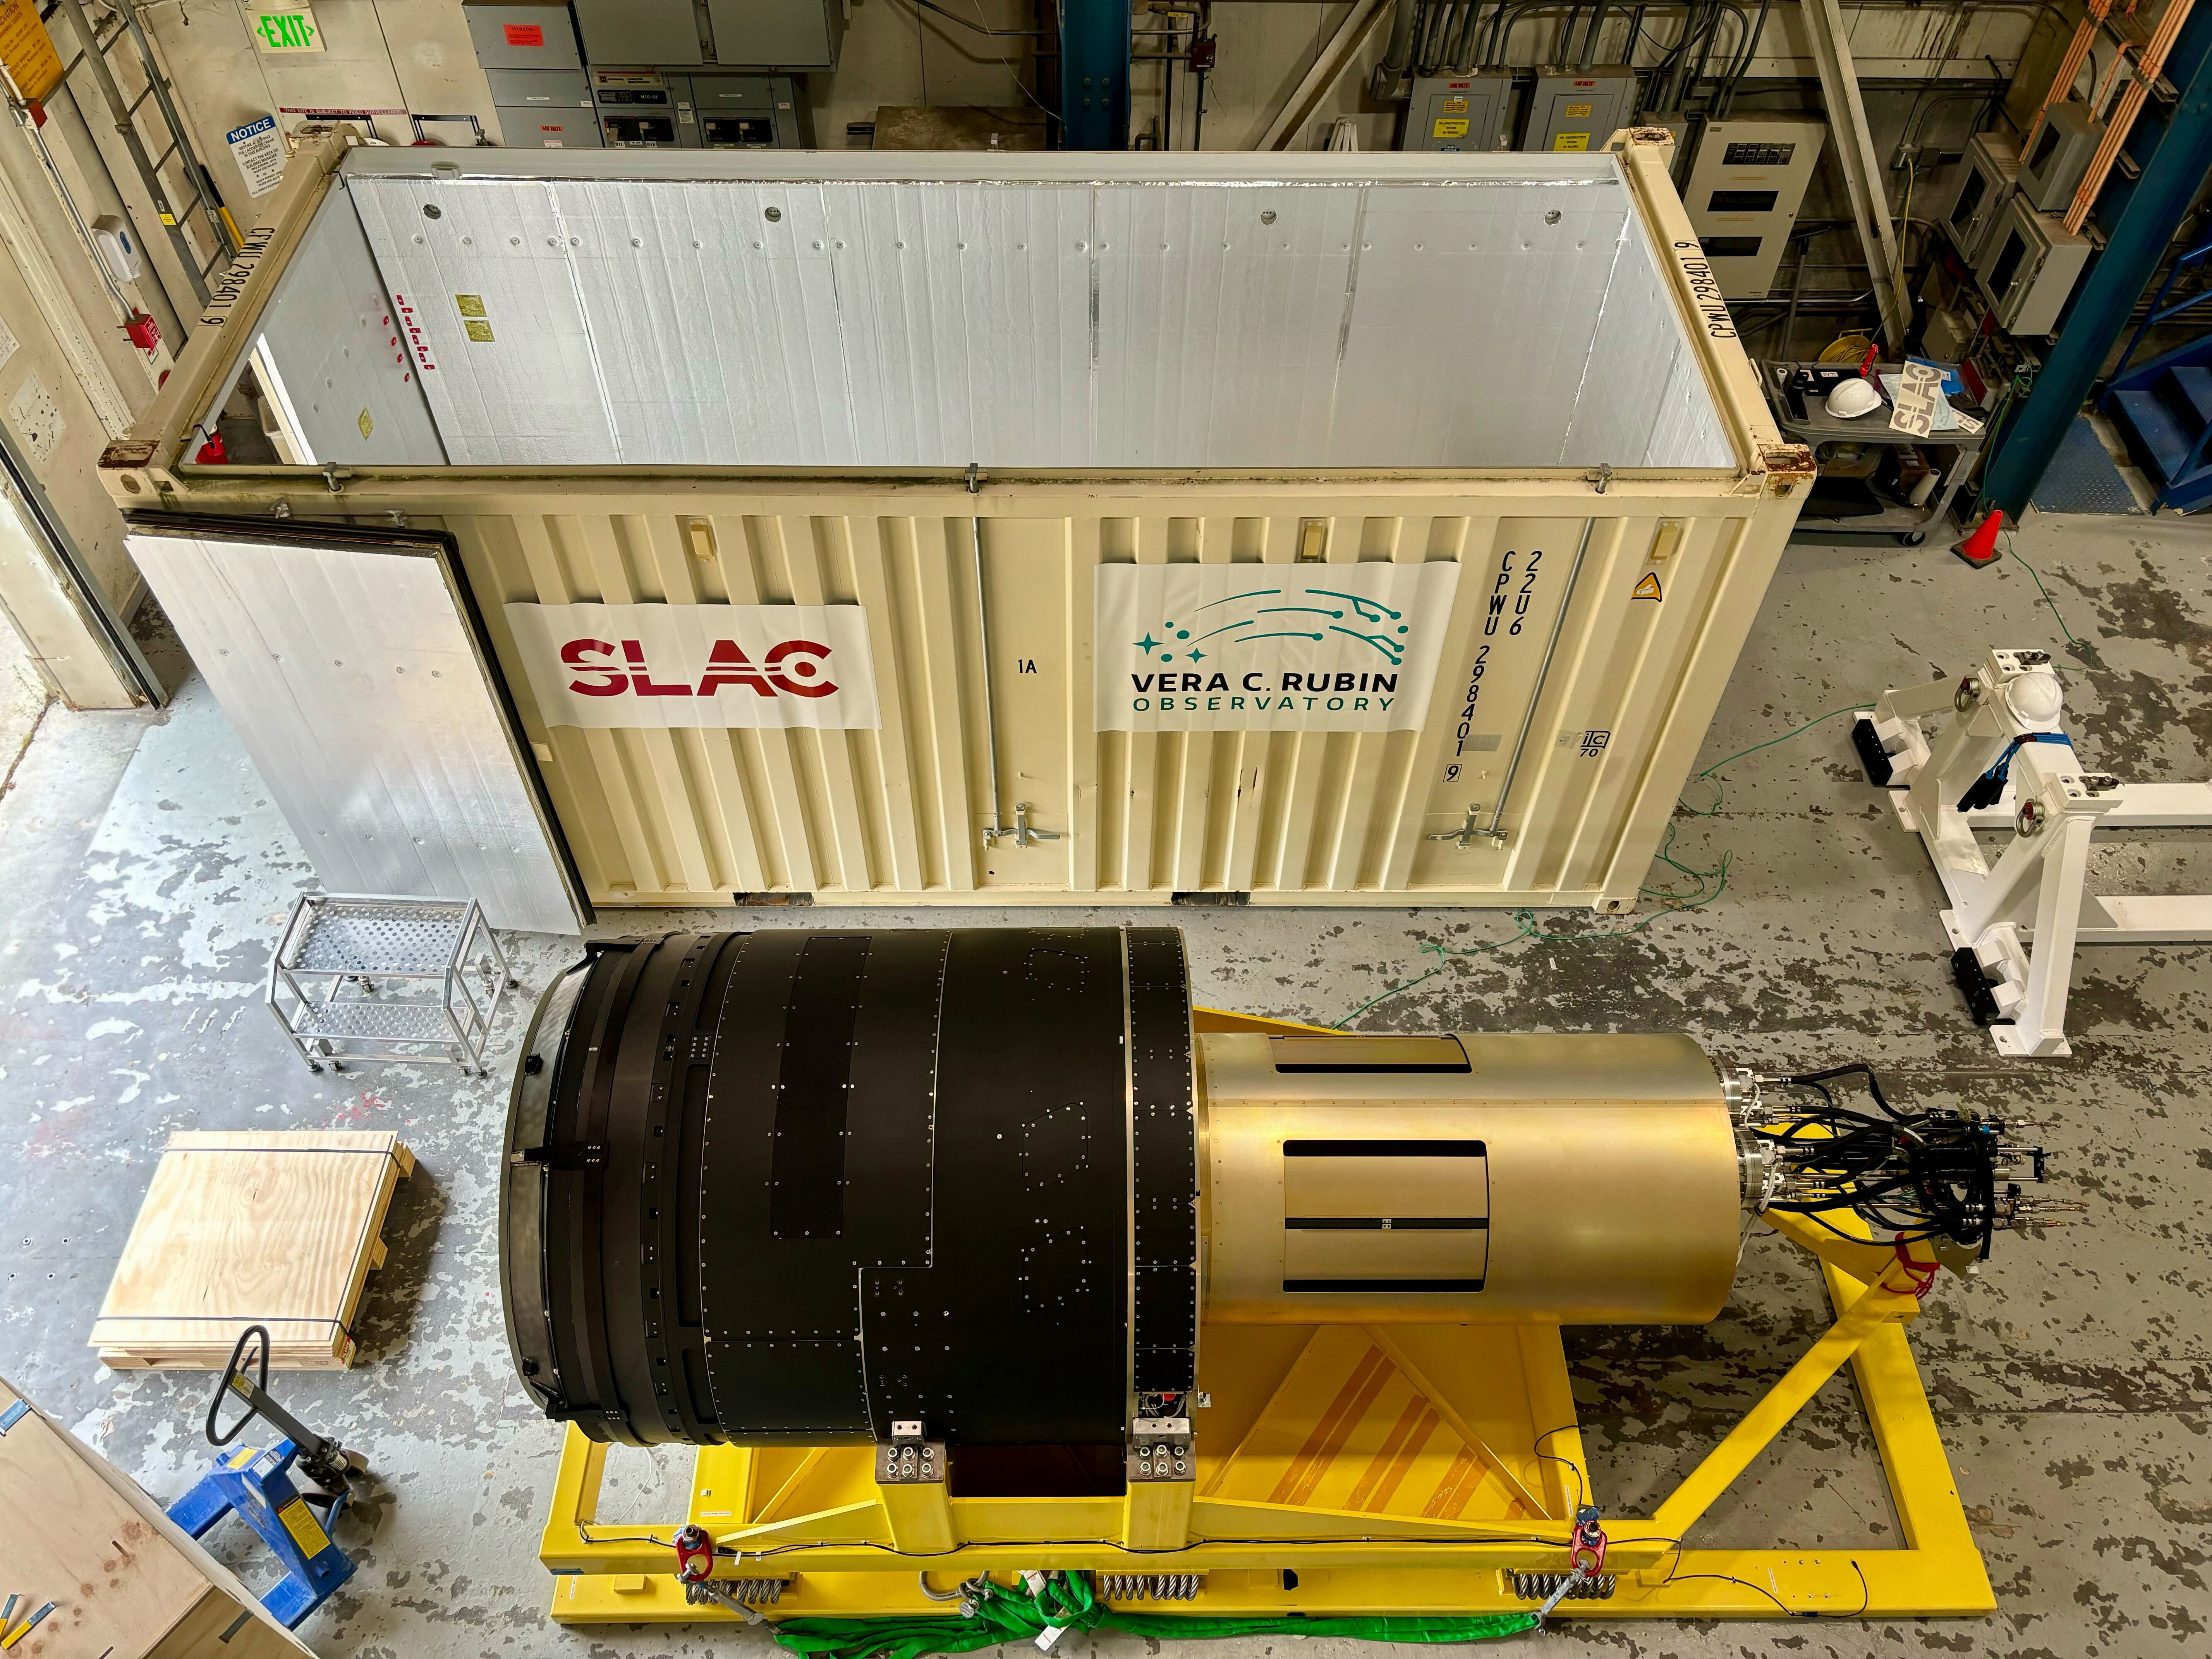

Camera shipping preparation

The completed LSST Camera was packed up and moved out of the clean room at SLAC in April 2024, in preparation for shipping to Chile.

Credit: LSST Camera Project/T. Lange